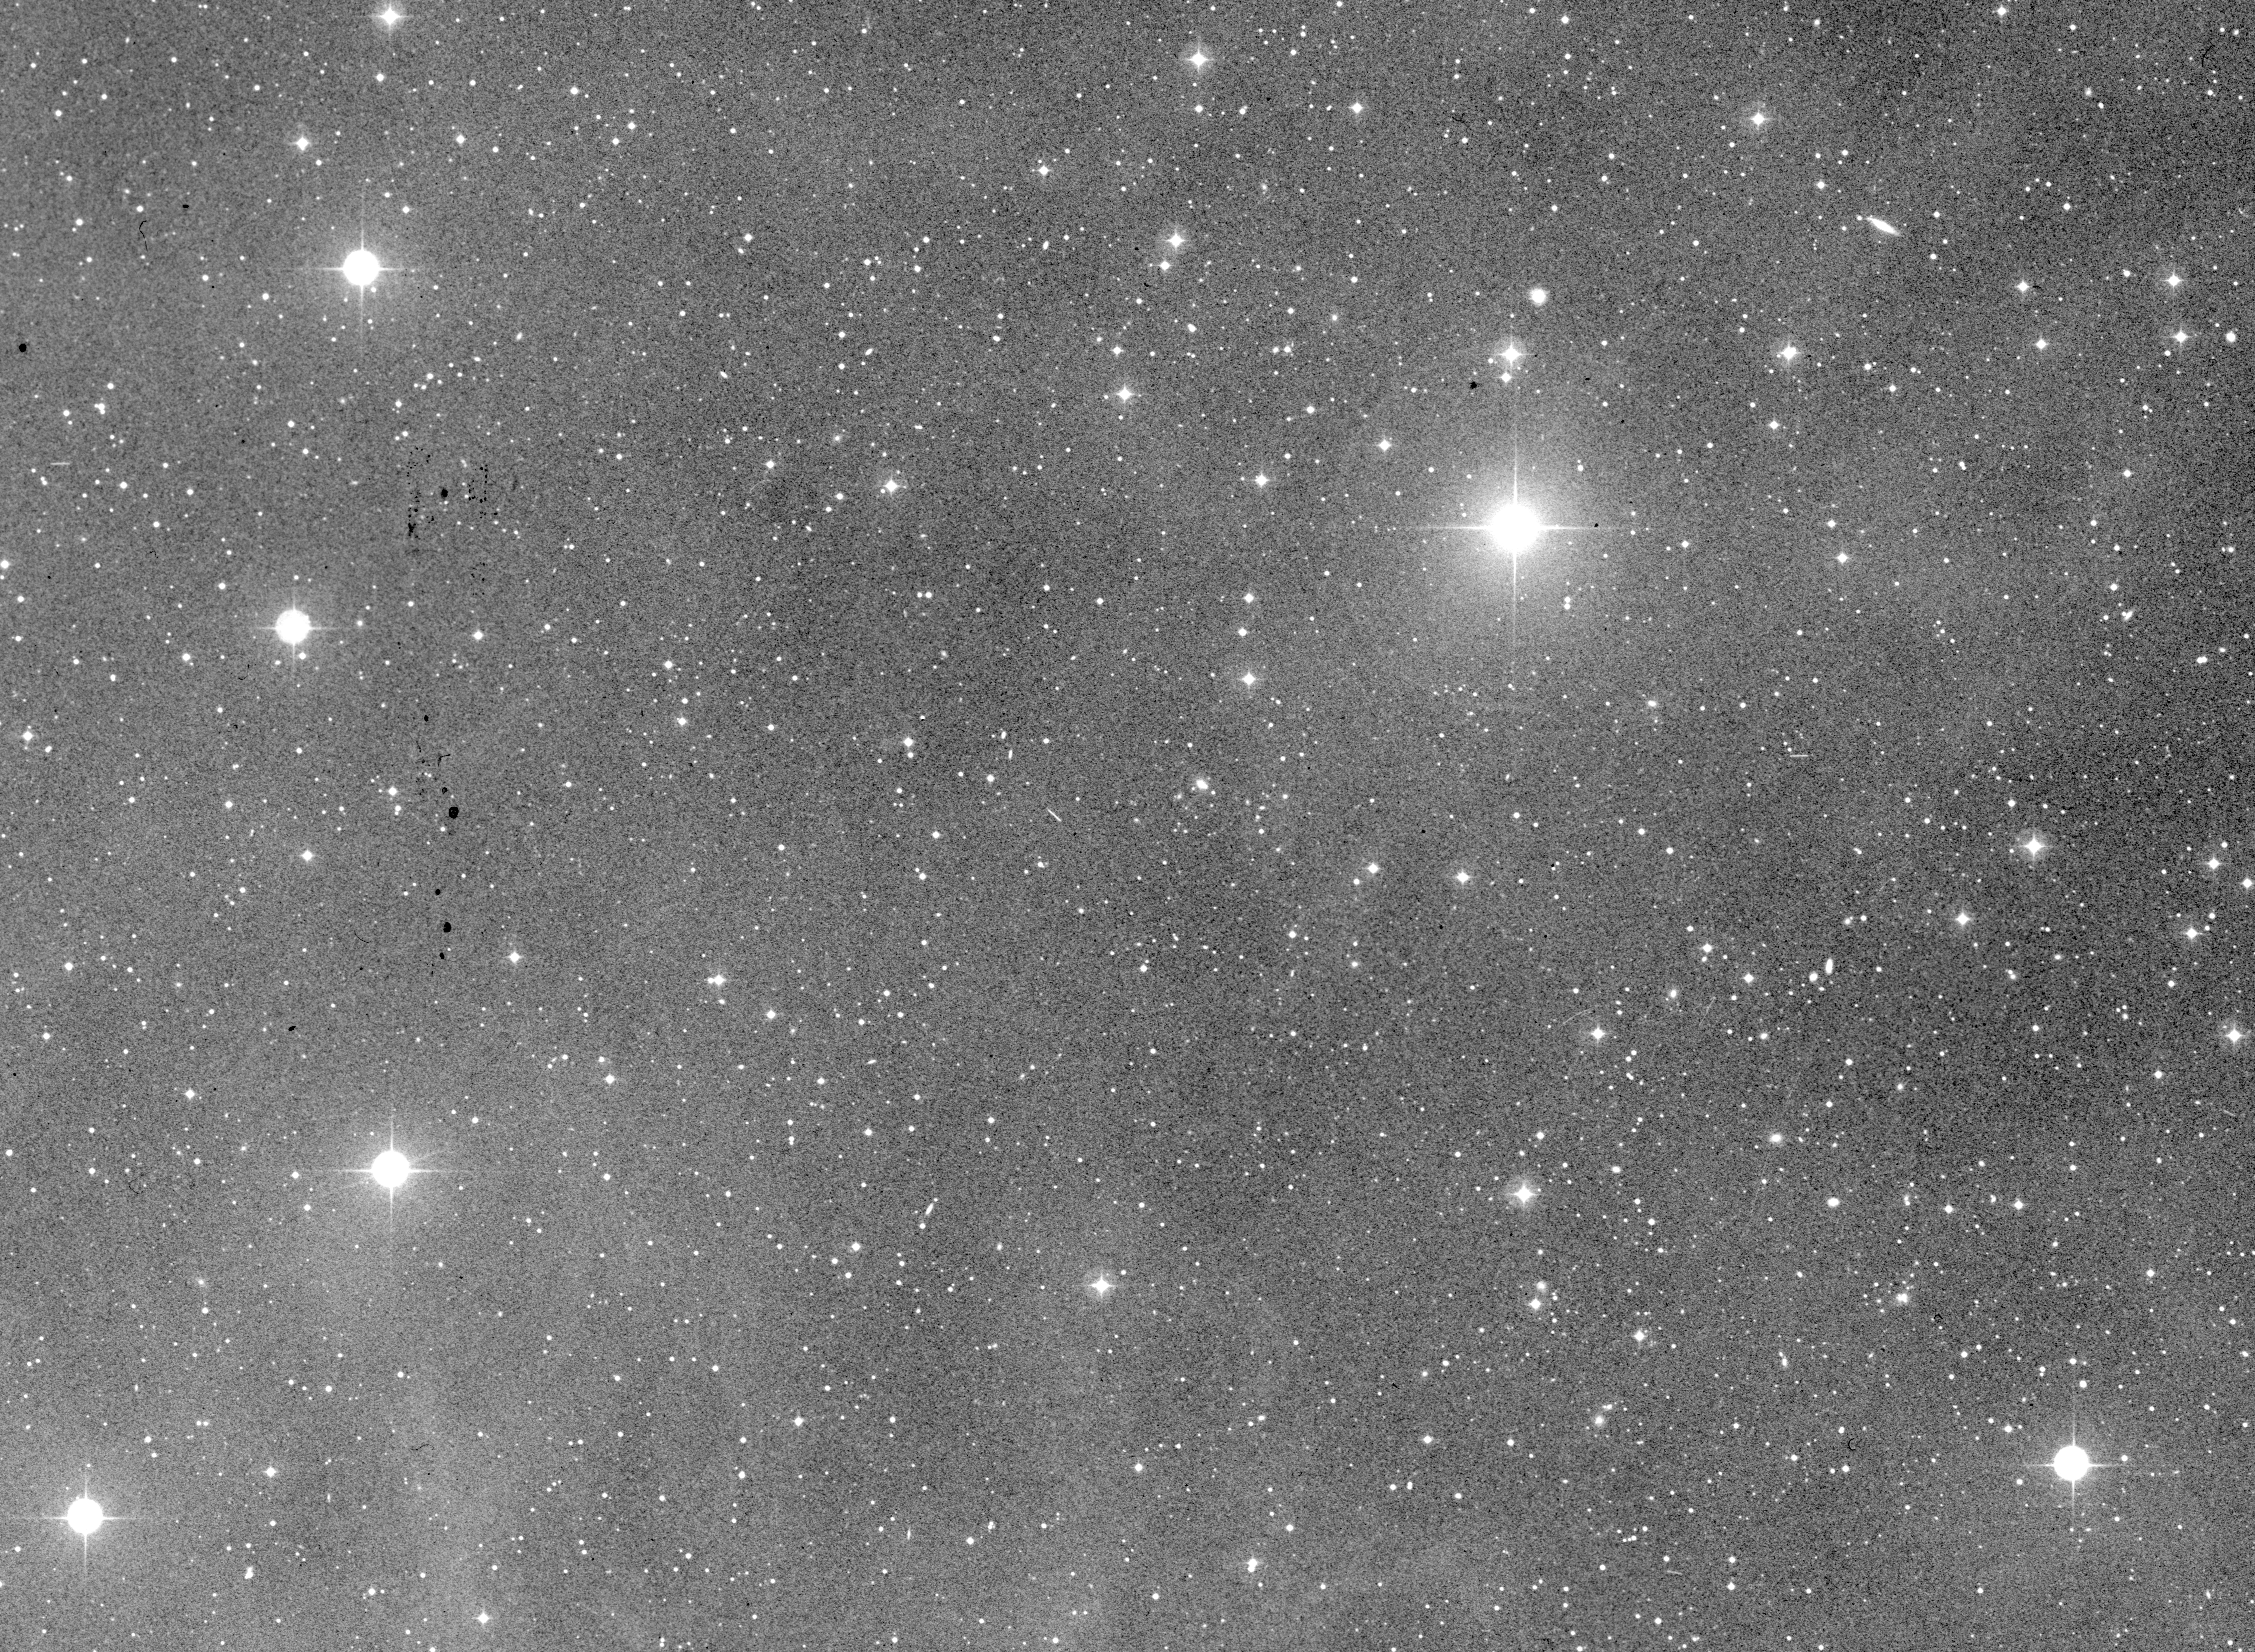

Minor planet (4015) / comet Wilson–Harrington

The Minor Planet (4015) (Comet Wilson–Harrington) is represented on the right in this image.

Credit: ESO